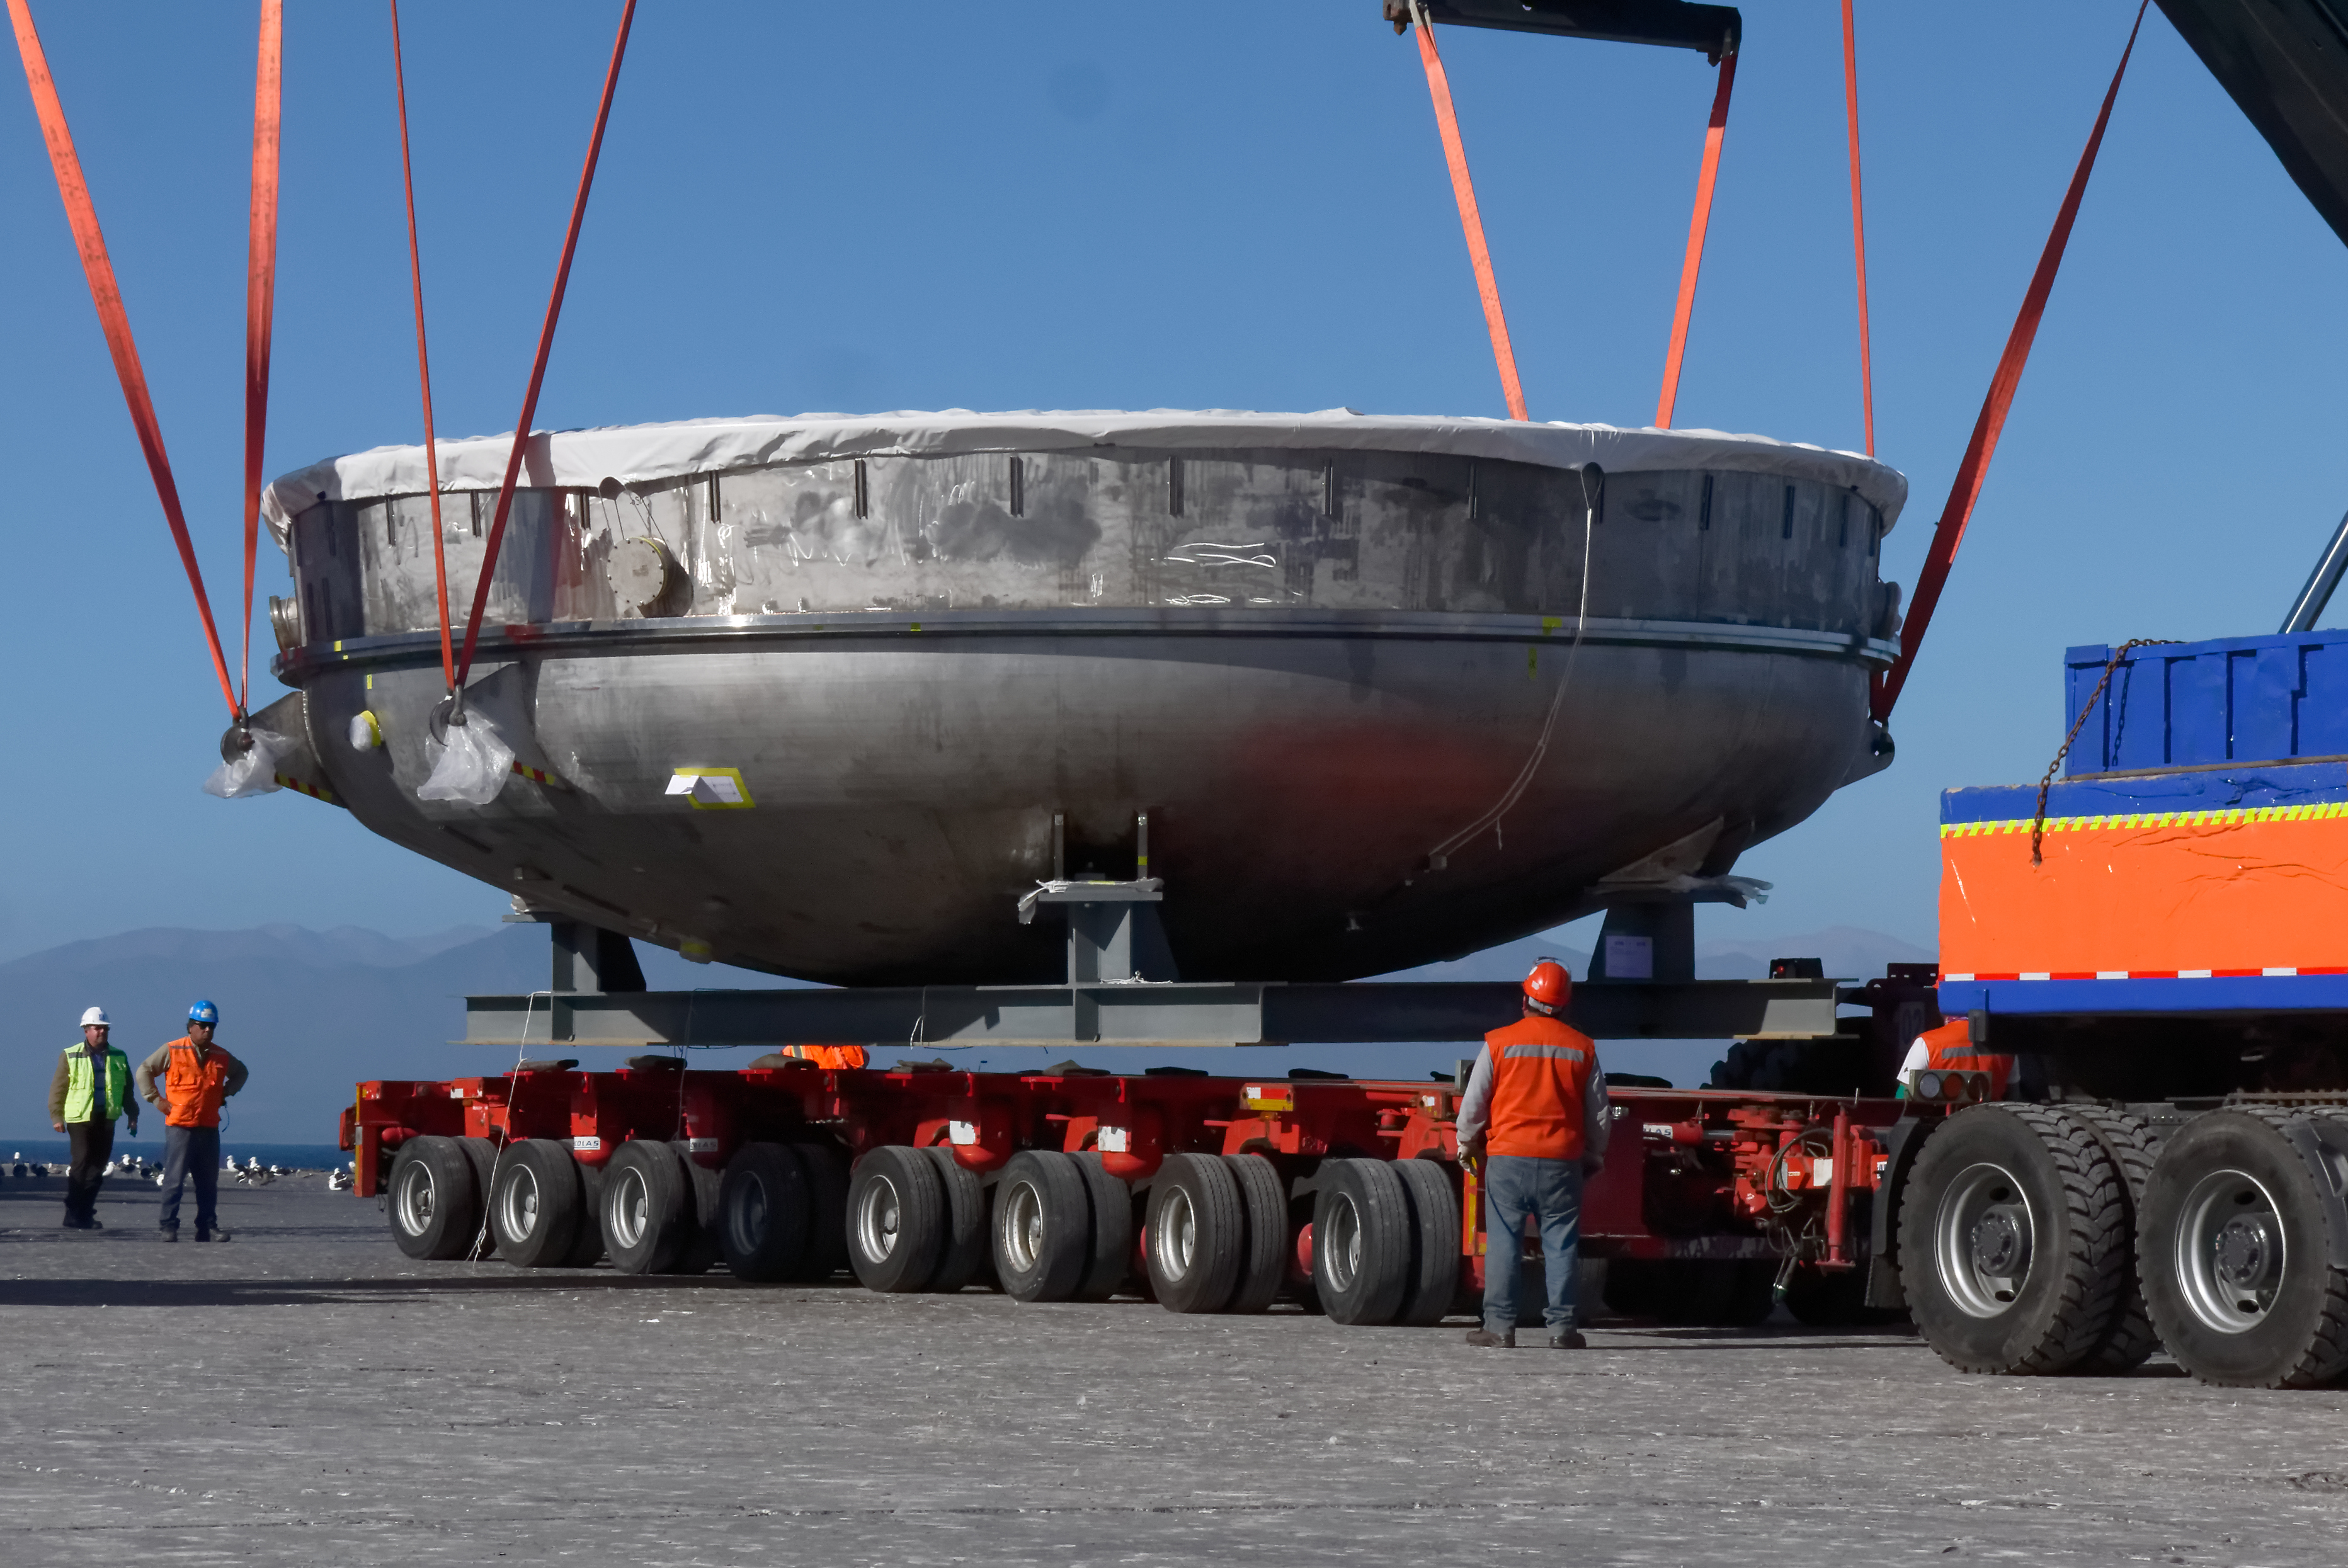

Coating Chamber Arrives in Chile

On October 25, 2018, the LSST Coating Chamber arrived at the port of Coquimbo, Chile. The 128-ton structure was lifted off the BBC Arizona by crane. The following day, the Coating Chamber was split into two pieces, top and bottom, and loaded onto two specialized trucks for transport to the LSST summit facility on Cerro Pachón.

Credit: Rubin Observatory/NSF/AURA